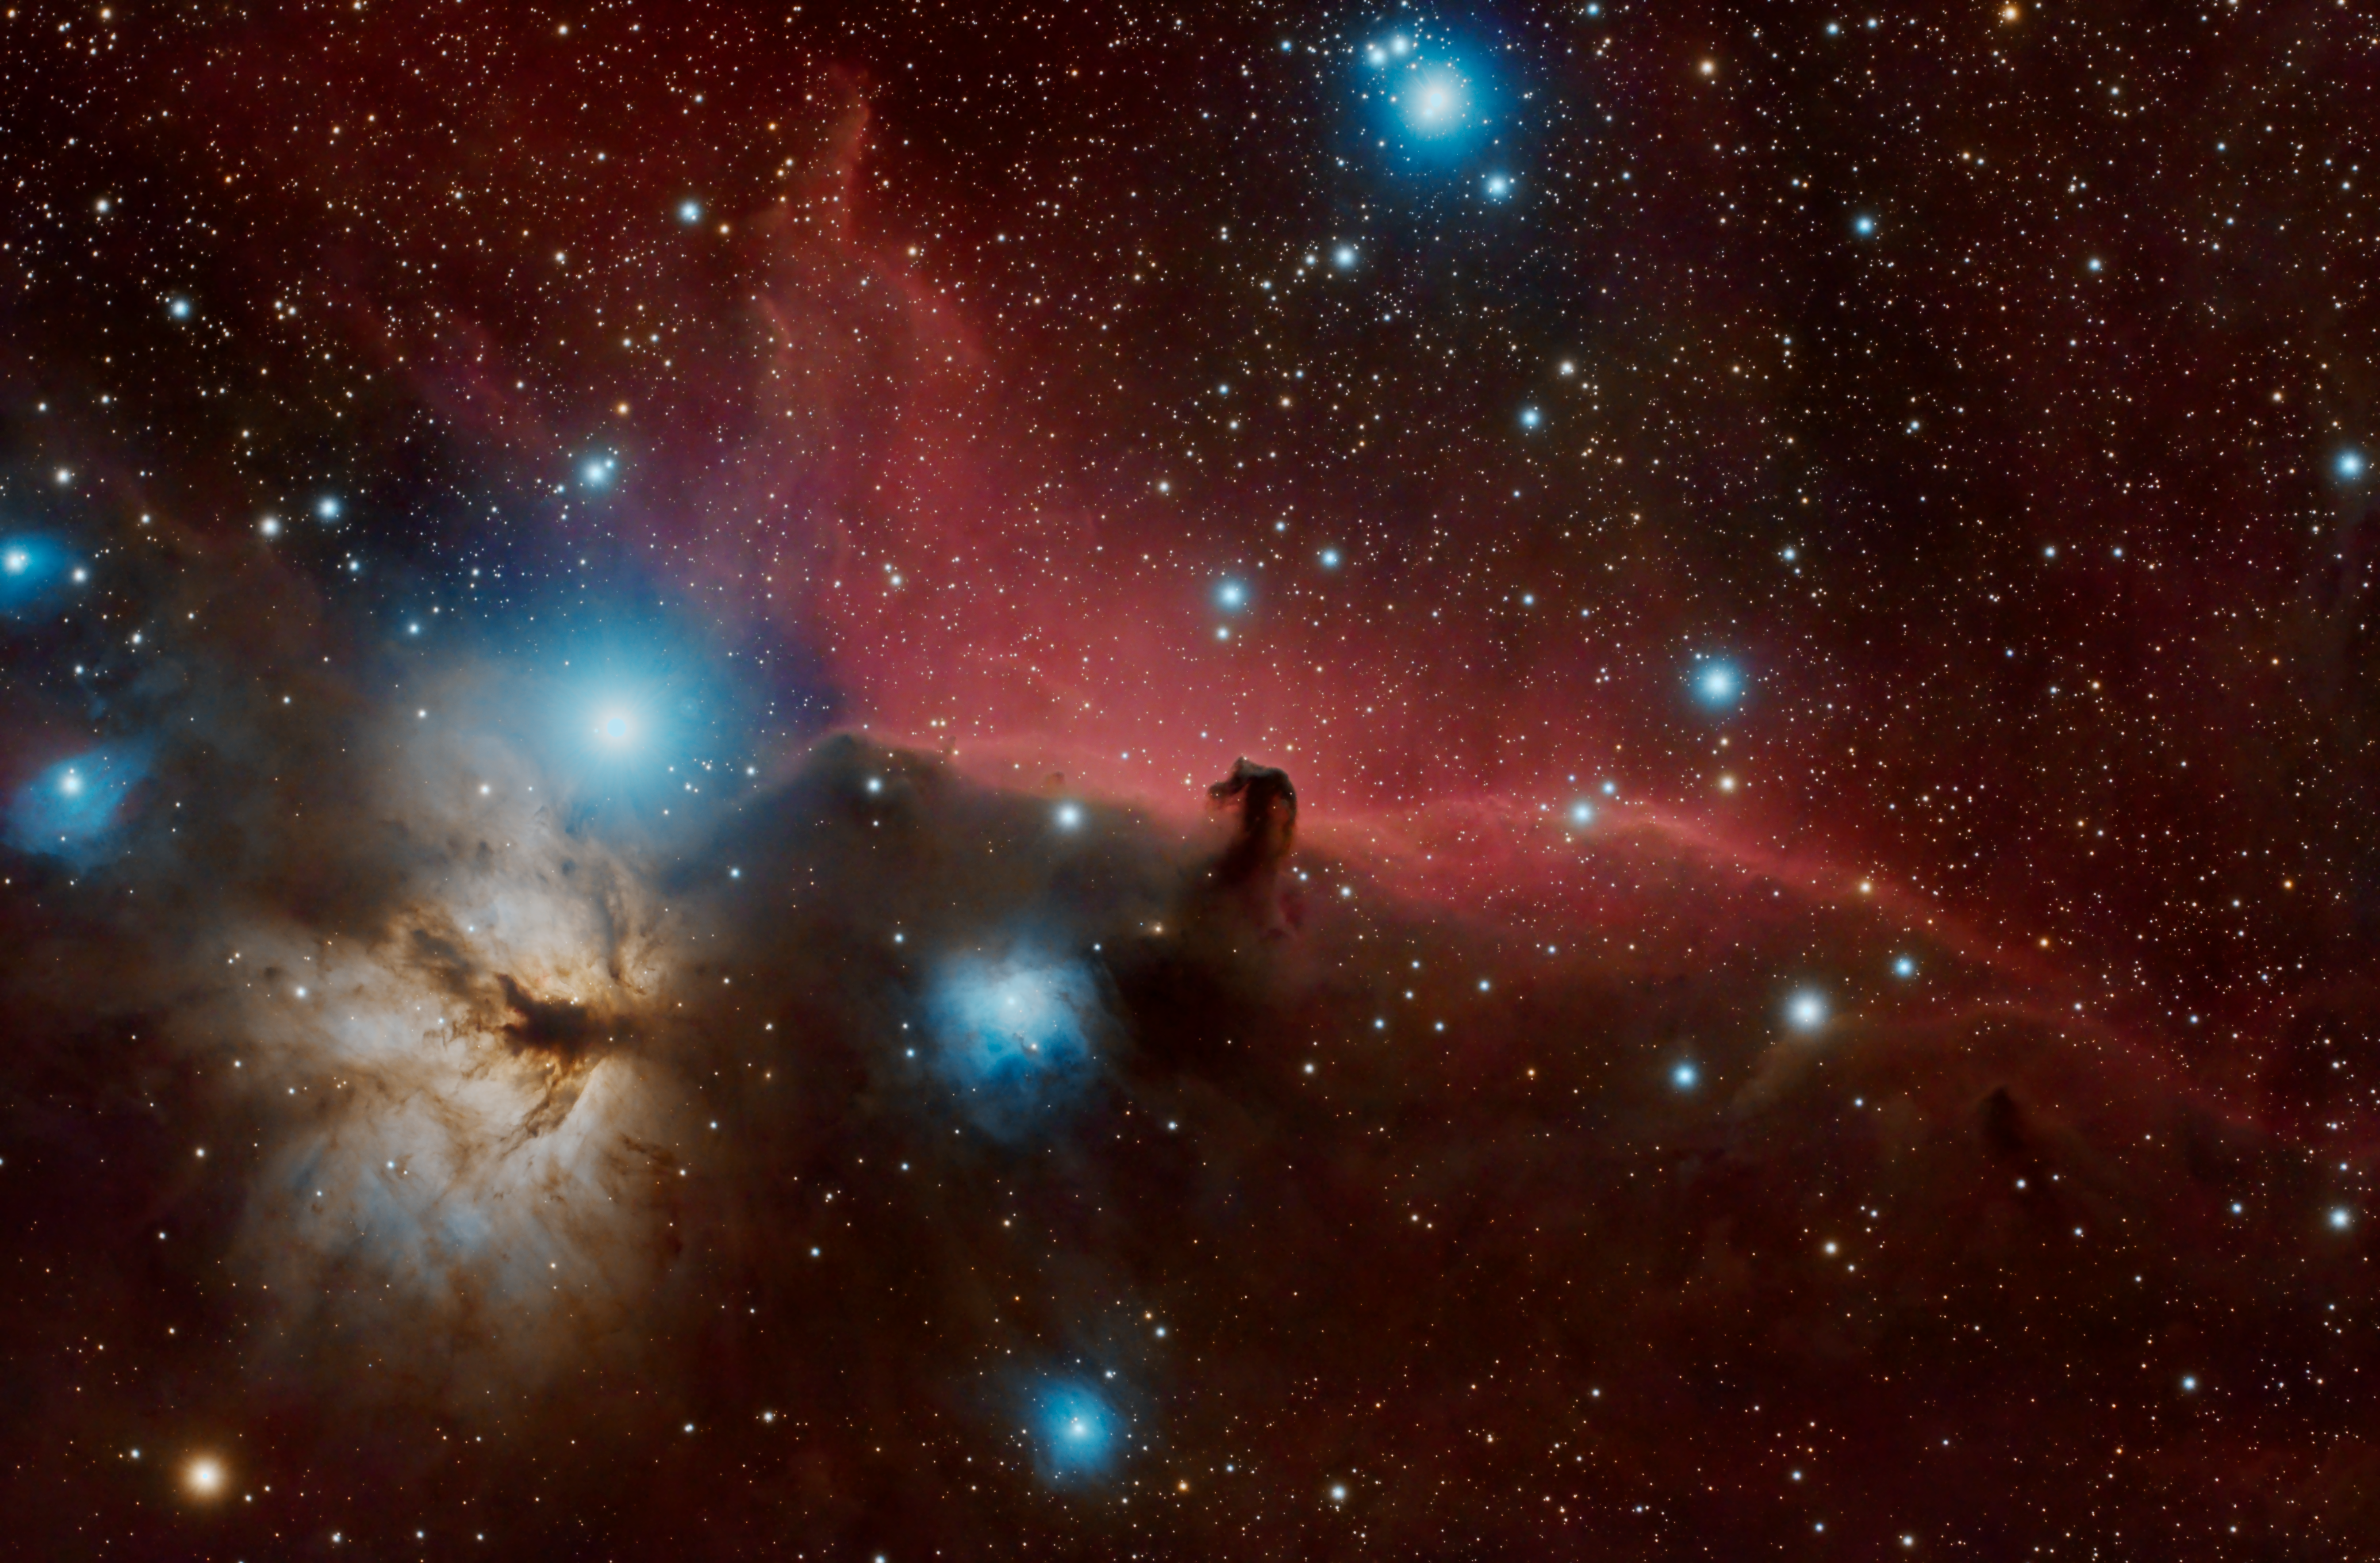

Horsehead Nebula from Cerro Tololo

This image was submitted by Pelayo Fernández Lobón, a member of the team from vendor Asturfeito that is installing the Telescope Mount Assembly (TMA) in the summit facility building. The picture was taken using a 80 mm f6 apochromatic refractor and a dedicated 20 megapixels colour astro-camera, refrigerated at -10ºC. Total integration time: 2.7 hours (80 subs x 120 seconds each). The radius of the field of view is 1,14 degrees, pixel scale 1.275 arc seconds / pixel. Equatorial mount + Guiding.

Credit: Pelayo Fernández Lobón/Rubin Observatory/NSF/AURA